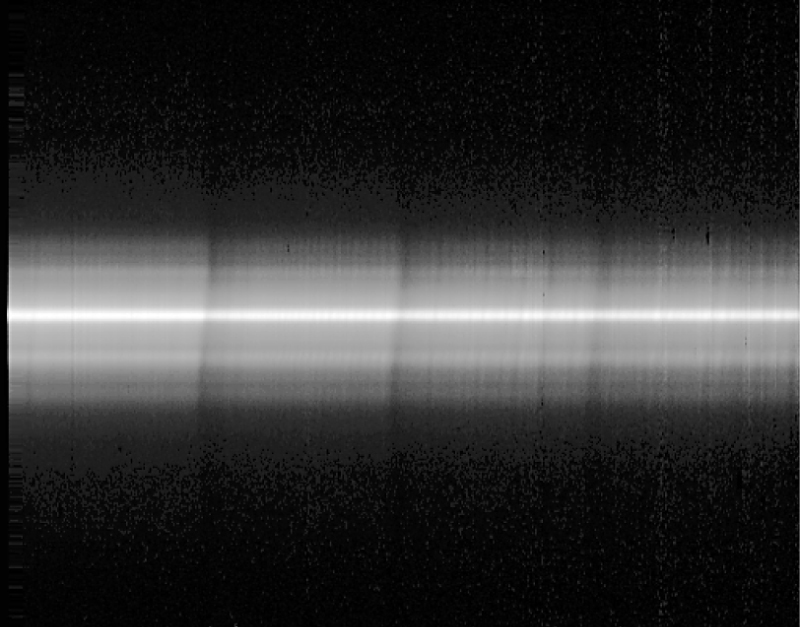

ISAAC spectrum of the central region of NGC 1808

This image is a reproduction of a long-slit ISAAC spectrum of the central region of the active galaxy NGC 1808. It is in the 2.3 µm spectral region and the wavelength increases towards right. Several strong, vertical bands are seen; they are caused by CO-molecules in the atmospheres of the stars in this area. The bright band at the centre corresponds to the nucleus of the galaxy within which the central black hole is located. The characteristic S-shape is a result of the rotation of the stars around this centre, due to the Doppler effect.

Technical information: this image shows a raw, long-slit IR-spectrum in the 2.3 µm wavelength region, obtained with ISAAC along the major axis of this galaxy.

Credit: ESO